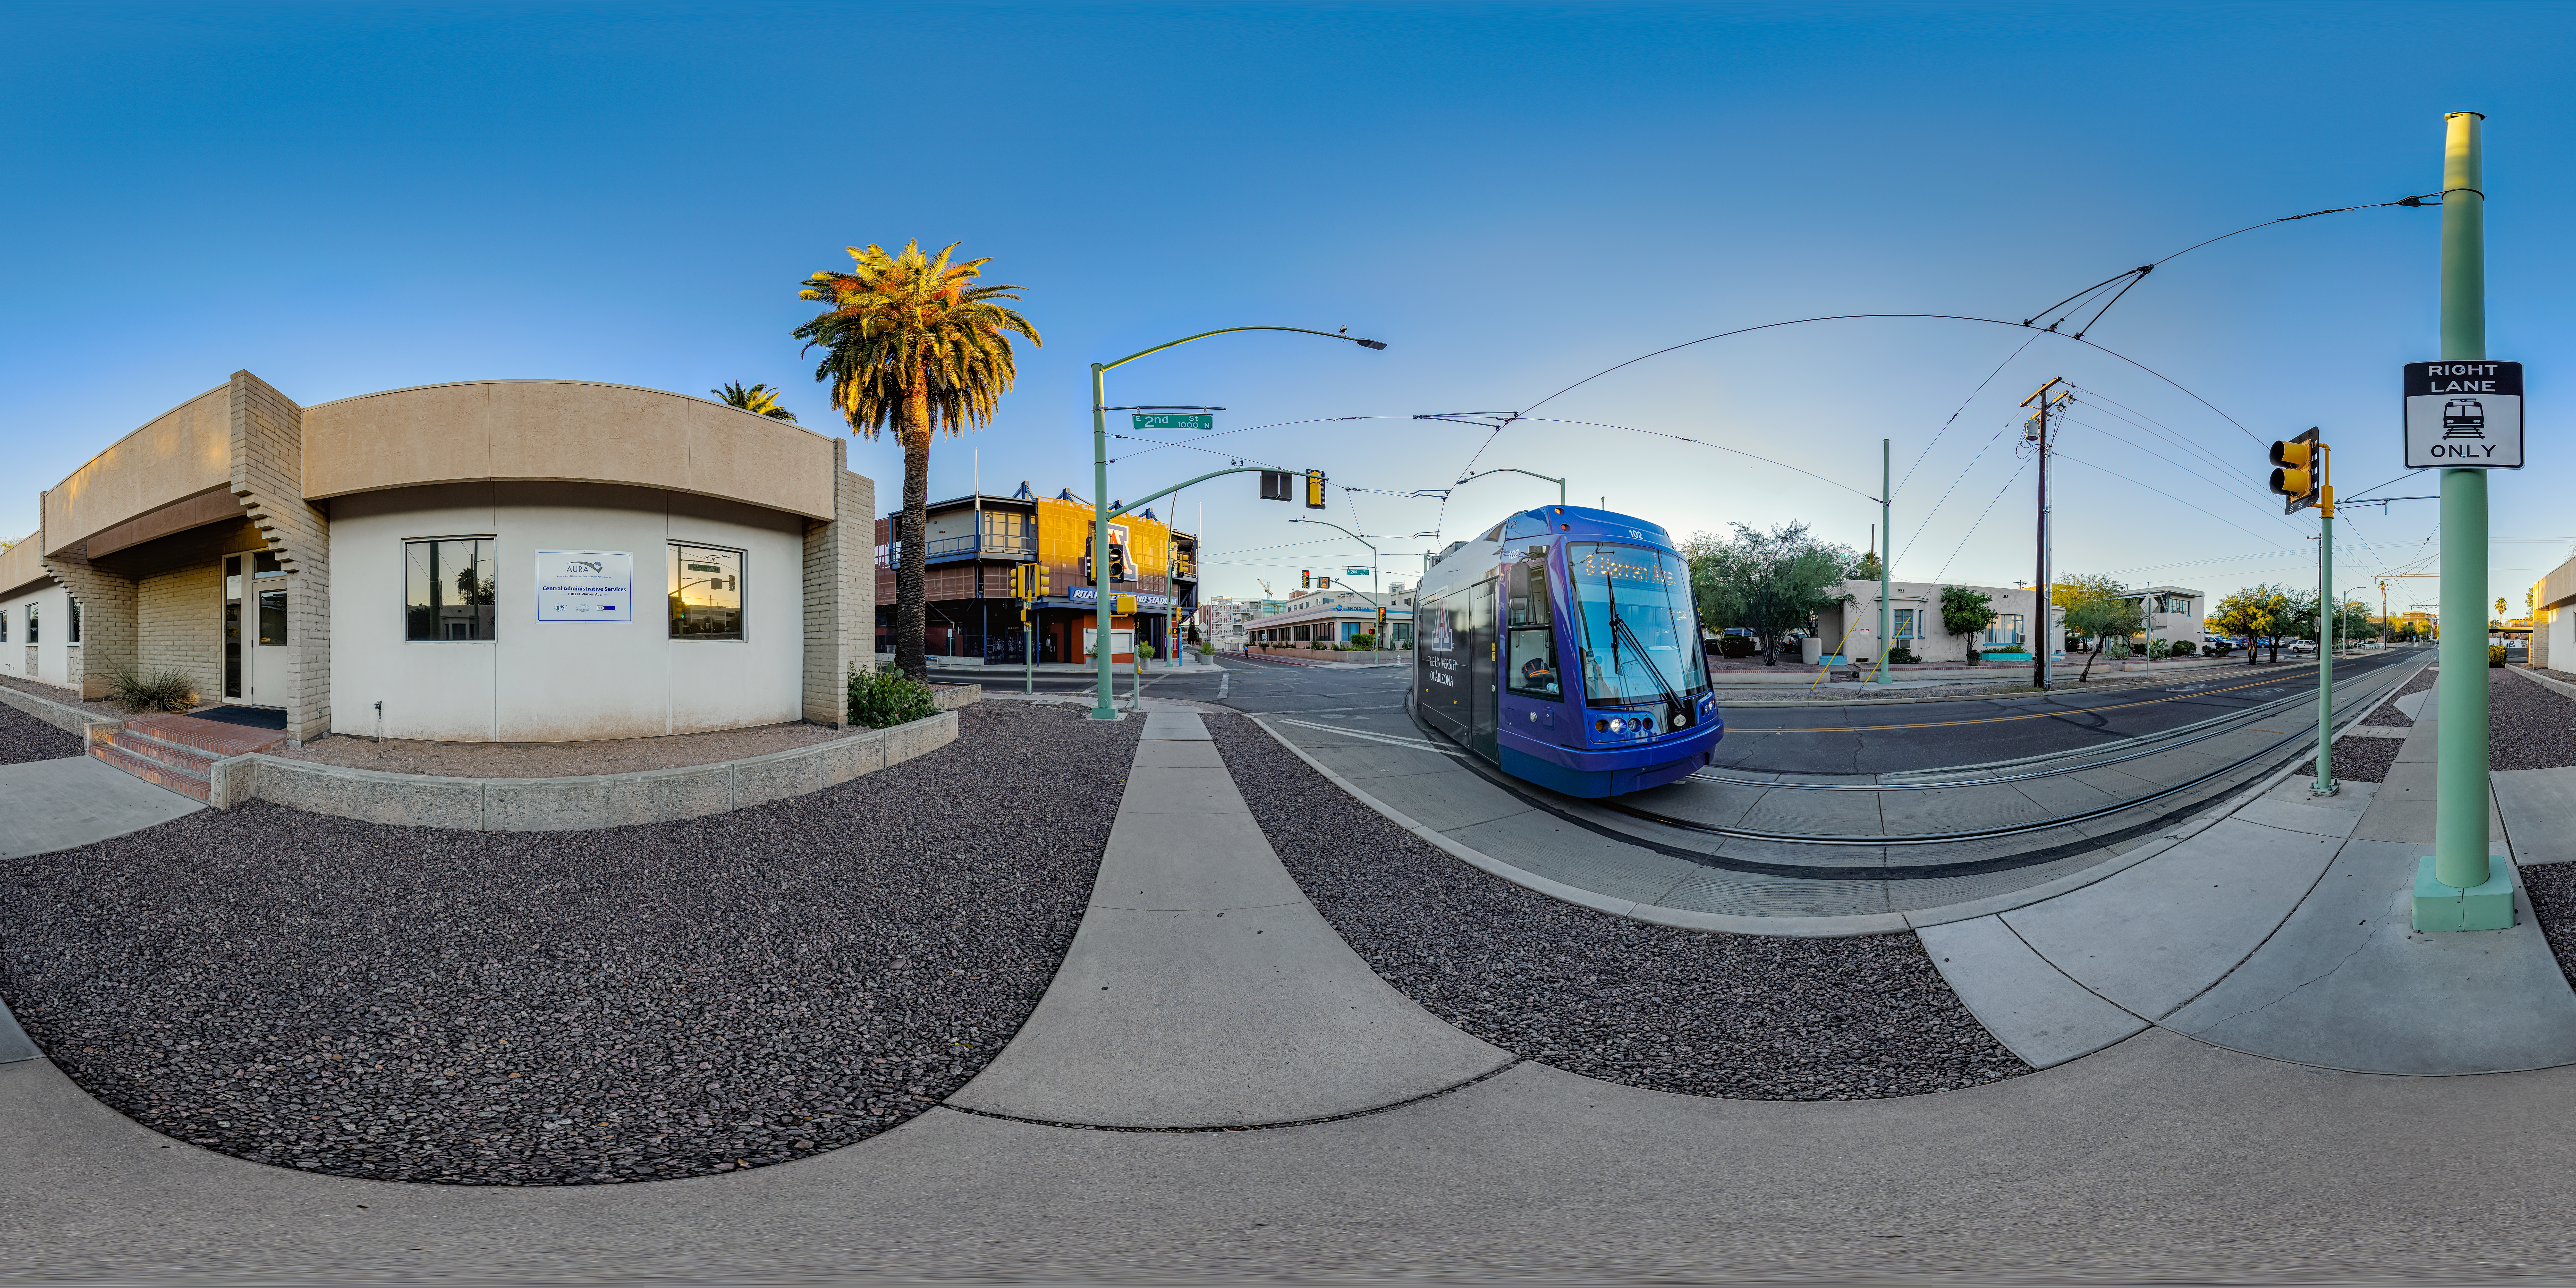

Tucson HQ Central Administrative Services Building

A 360 panorama showing a street view of the NOIRLab Headquarters Central Administrative Services building in Tucson, Arizona.

Credit: NOIRLab/NSF/AURA/P. Horálek